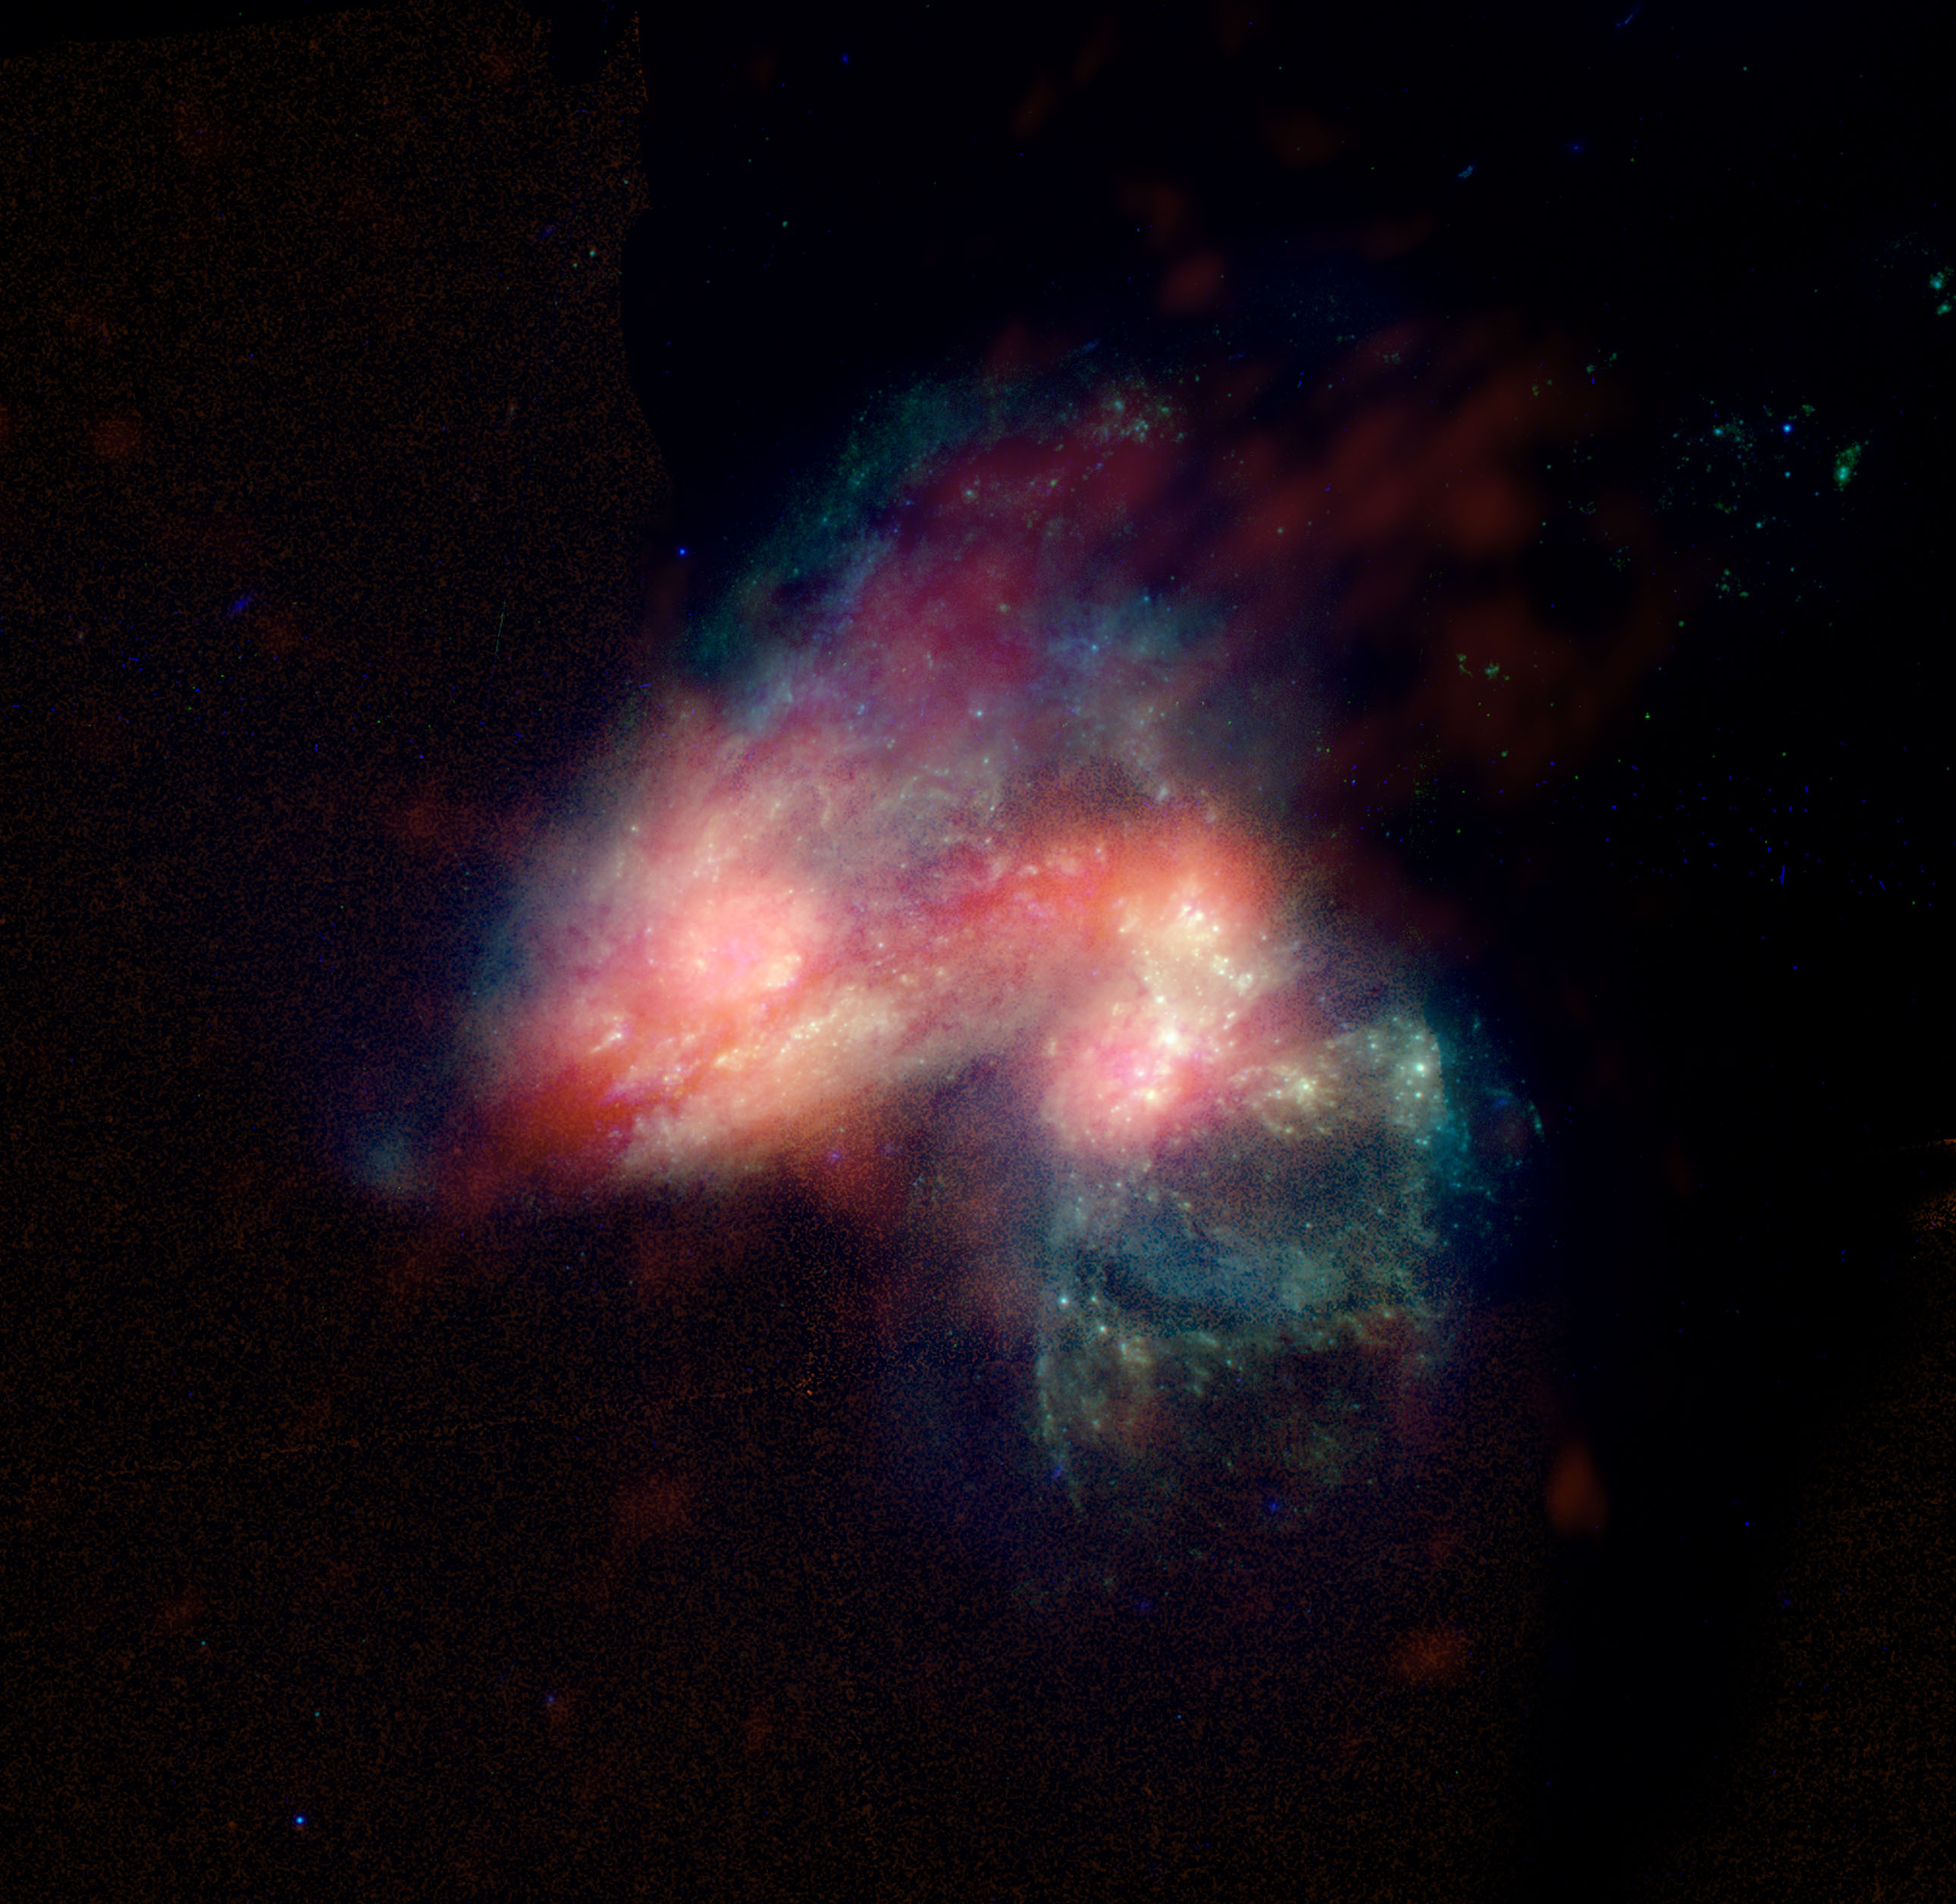

Arp 299

This colliding pair of galaxies is a region of vigorous star formation which has been investigated for many years. Since 1990, four supernova explosions have been seen optically in Arp 299. Observations with the Very Large Array (VLA) showed a region near the nucleus of one of the colliding galaxies which had all the earmarks of prolific star formation. Observations with the Very Long Baseline Array (VLBA) and the Green Bank Telescope (GBT) in 2002 and 2003 led to the discovery of 5 supernovae concentrated in this region. In this image, the radio data (in pink) have been merged with a visible light image of the pair from the Hubble Space Telescope.

Credit: B. Saxton from data provided by J. Ulvestad, S. Neff & S. Teng; NRAO/AUI/NSF and NASA/ESA HST